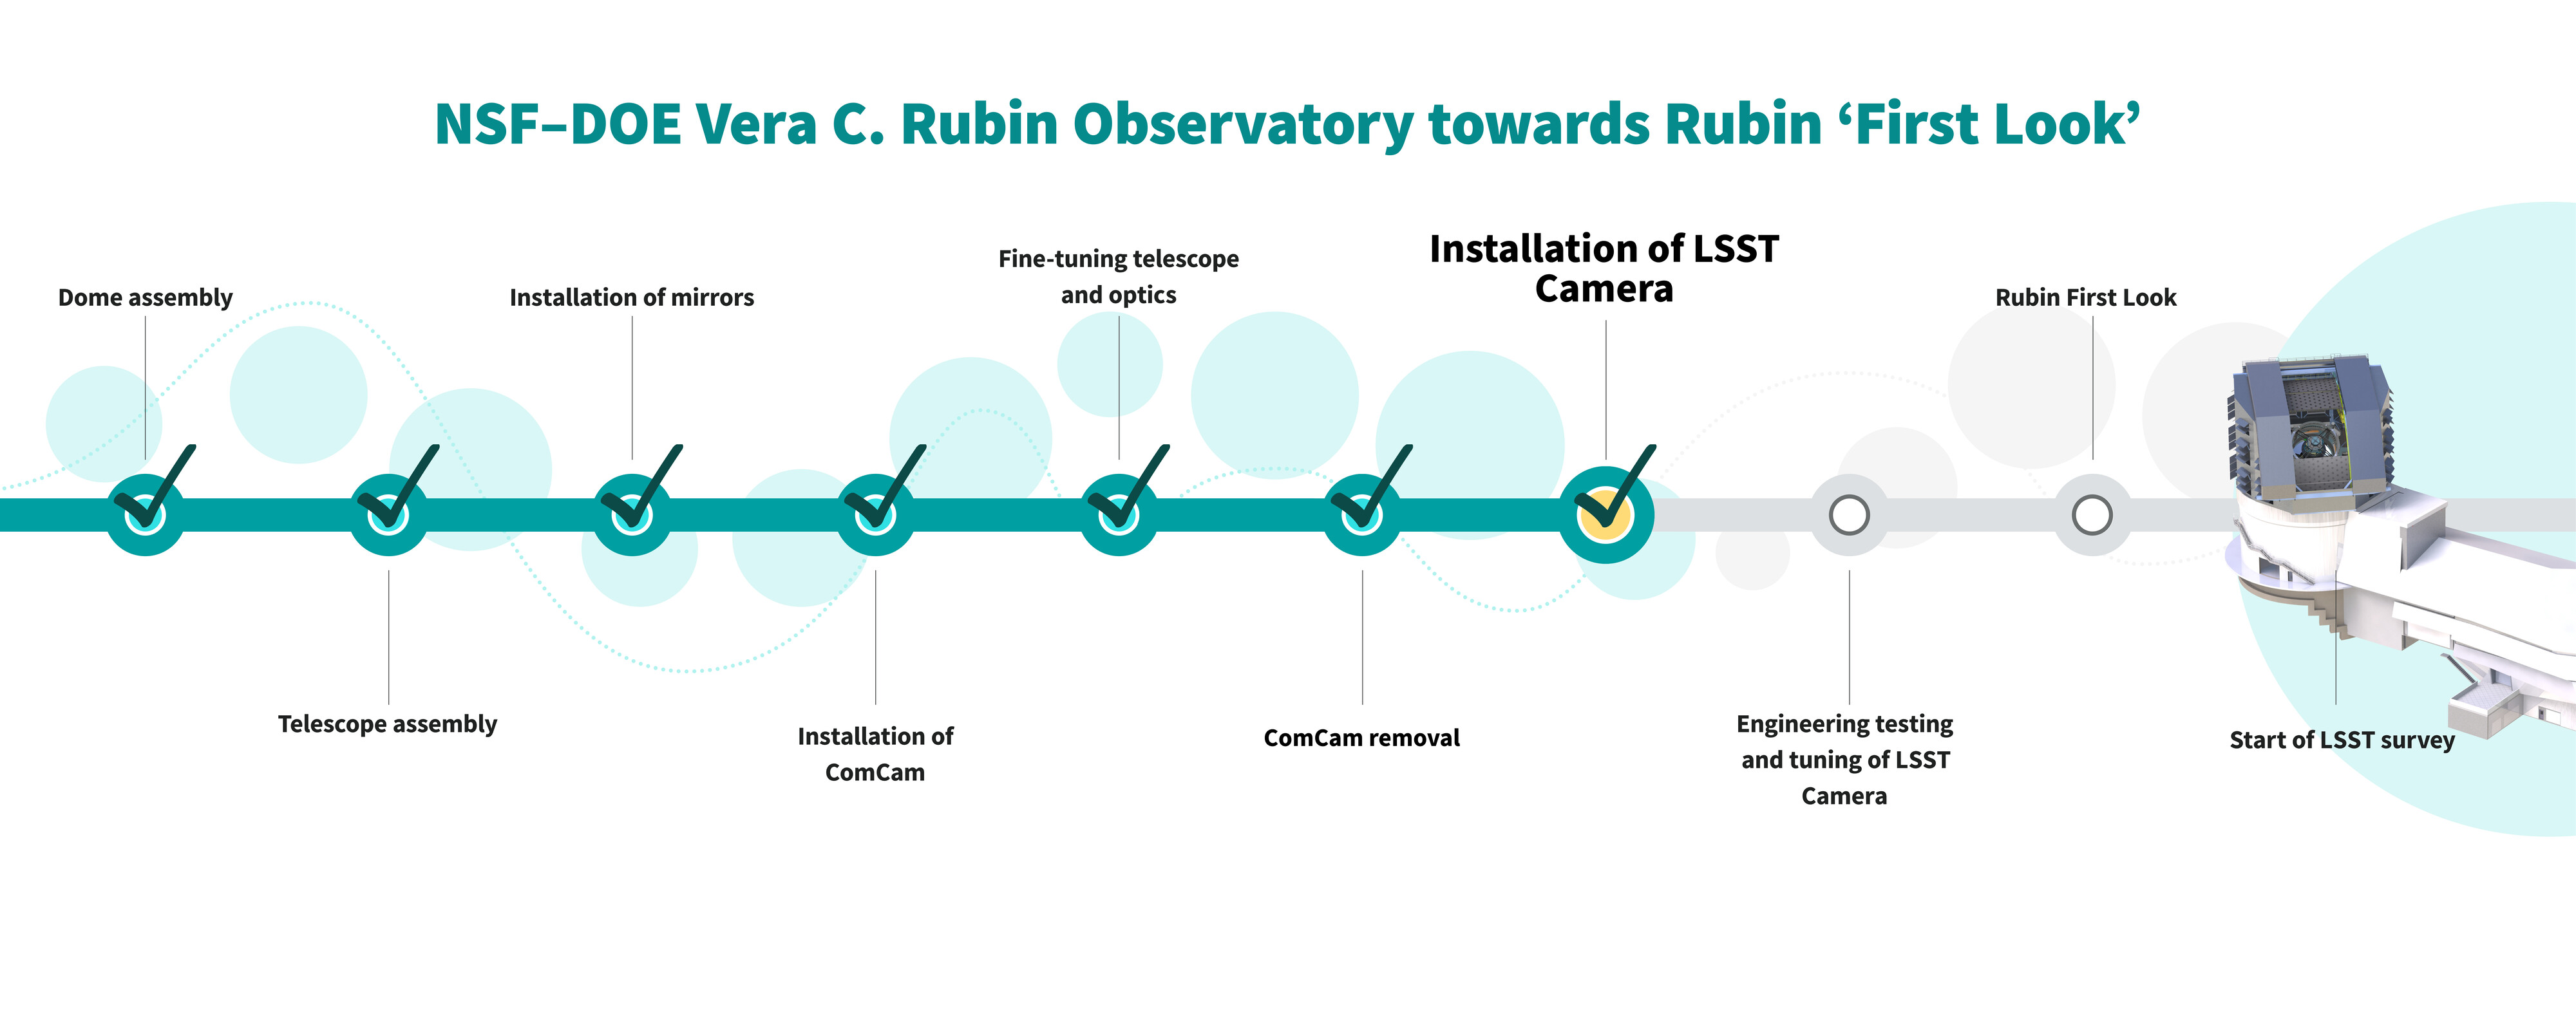

Commissioning Sequence Graphic (horizontal)

These are the important steps in the sequence of the construction and commissioning of NSF–DOE Vera C. Rubin Observatory towards Rubin ‘First Look’. The team of engineers and scientists have just finished “Installation of LSST Camera.”

Credit: RubinObs/NOIRLab/SLAC/NSF/DOE/AURA/J. Pinto